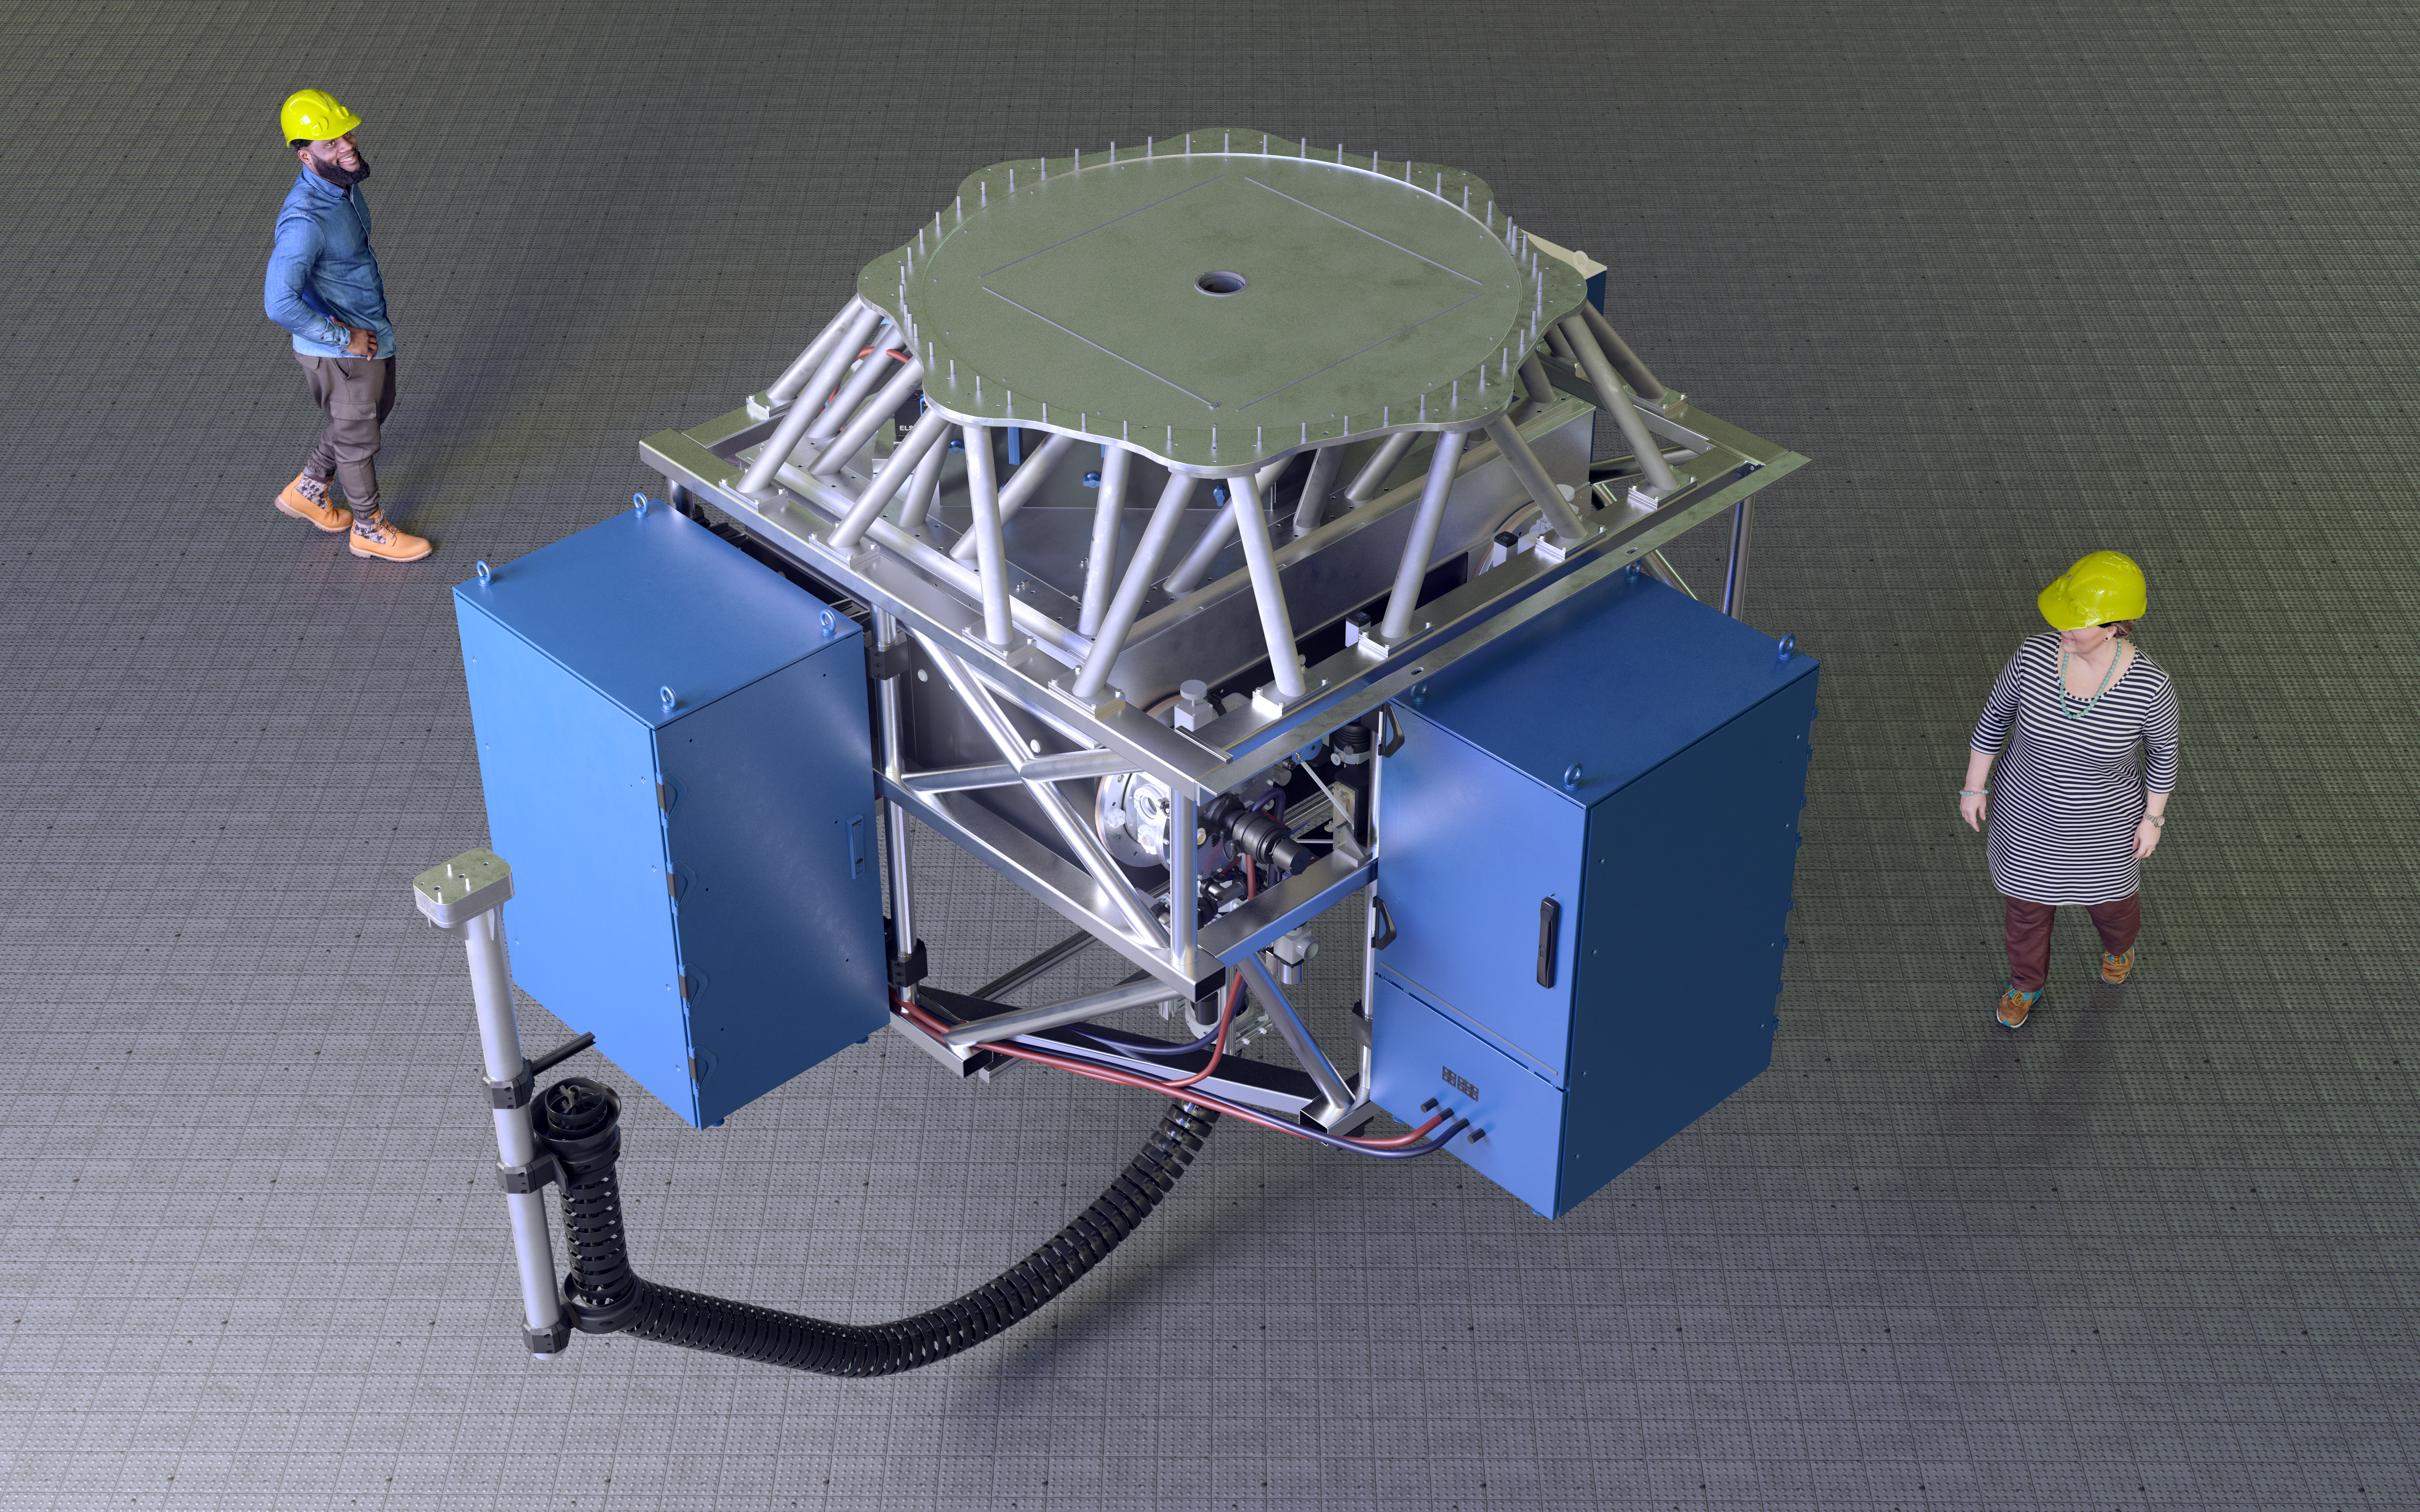

Rendering of the CUBES instrument

This computer model shows what CUBES will look like. The instrument will be installed on one of the VLT Unit Telescopes at ESO’s Paranal Observatory.

Credit: ESO/CUBES consortium